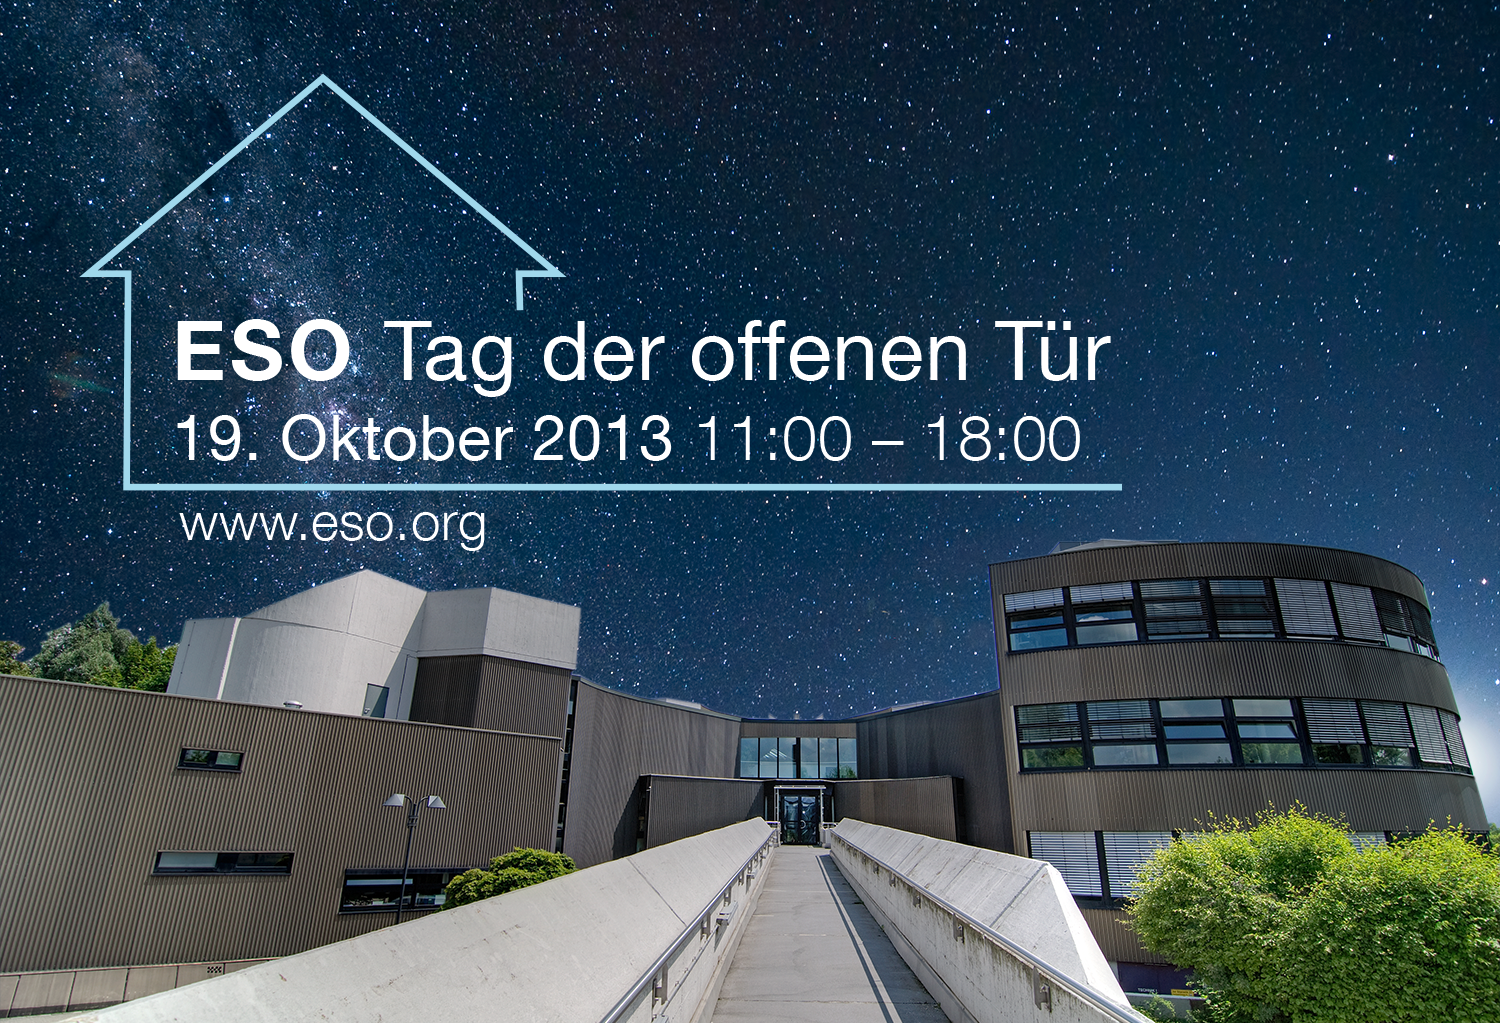

The ESO Open House Day 2013 (in German)

This is the German version of image ann13070a. On 19 October 2013 ESO opens its door to the public. For more information visit the event's page.

Credit: ESO